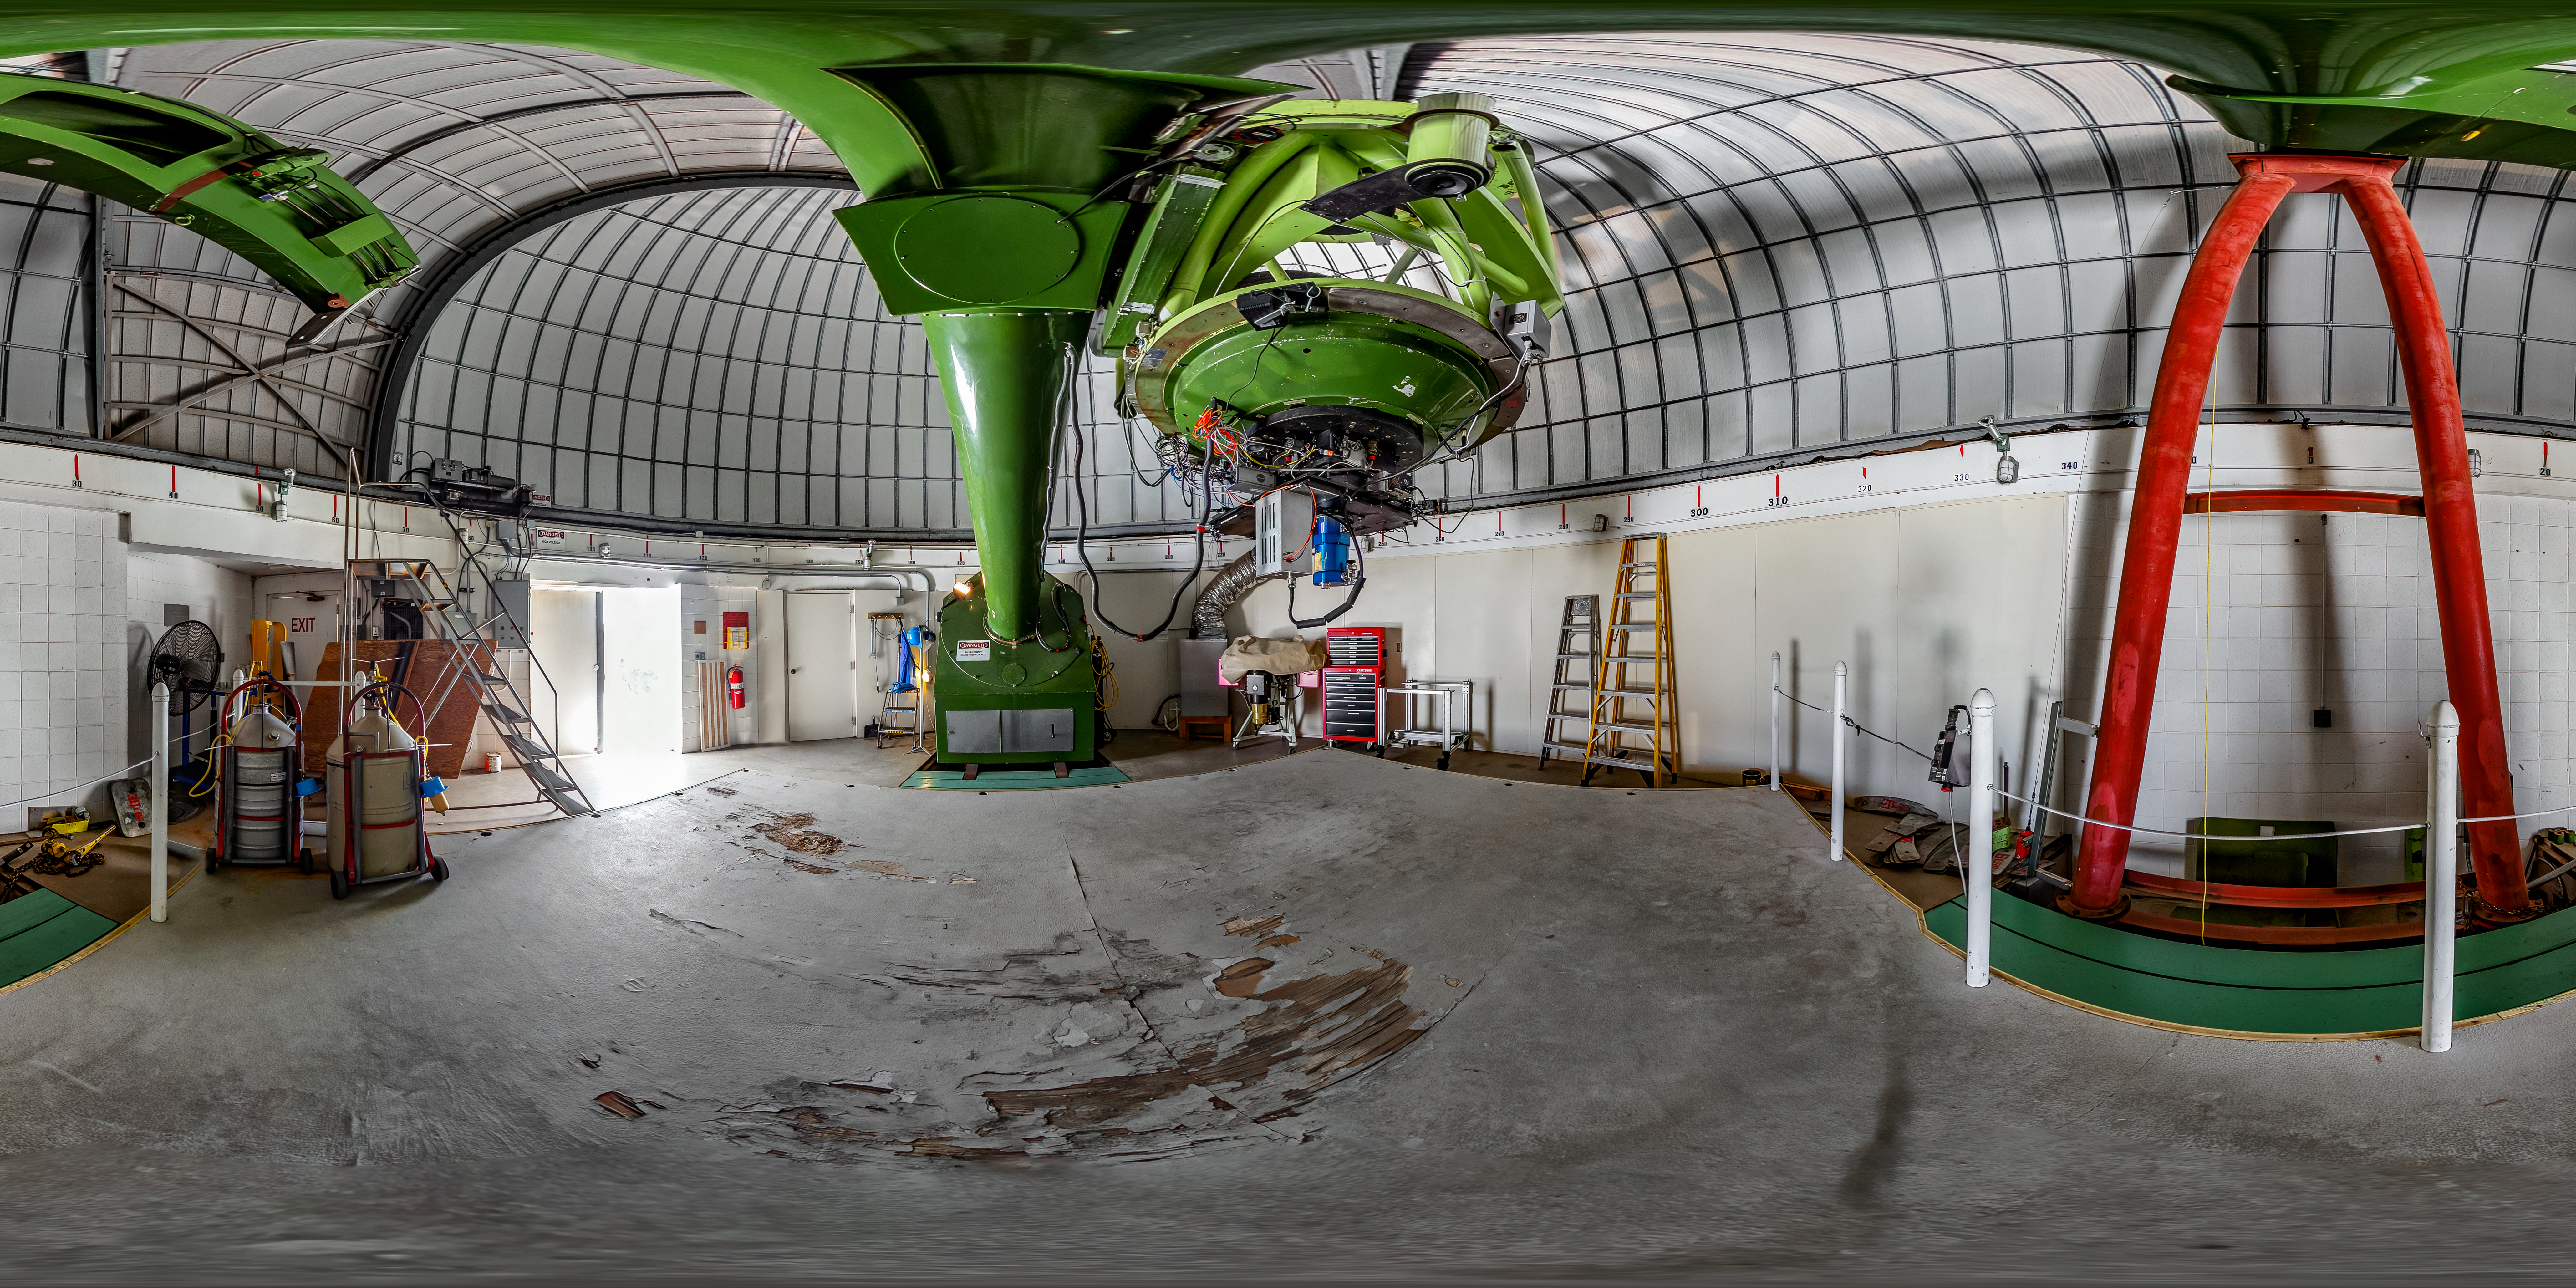

McGraw-Hill 1.3-meter Telescope Interior 360 Panorama

A 360 panorama view of the interior of the McGraw-Hill 1.3-meter Telescope located at Kitt Peak National Observatory (KPNO), a Program of NSF NOIRLab.

Credit: KPNO/NOIRLab/NSF/AURA/T. Matsopoulos